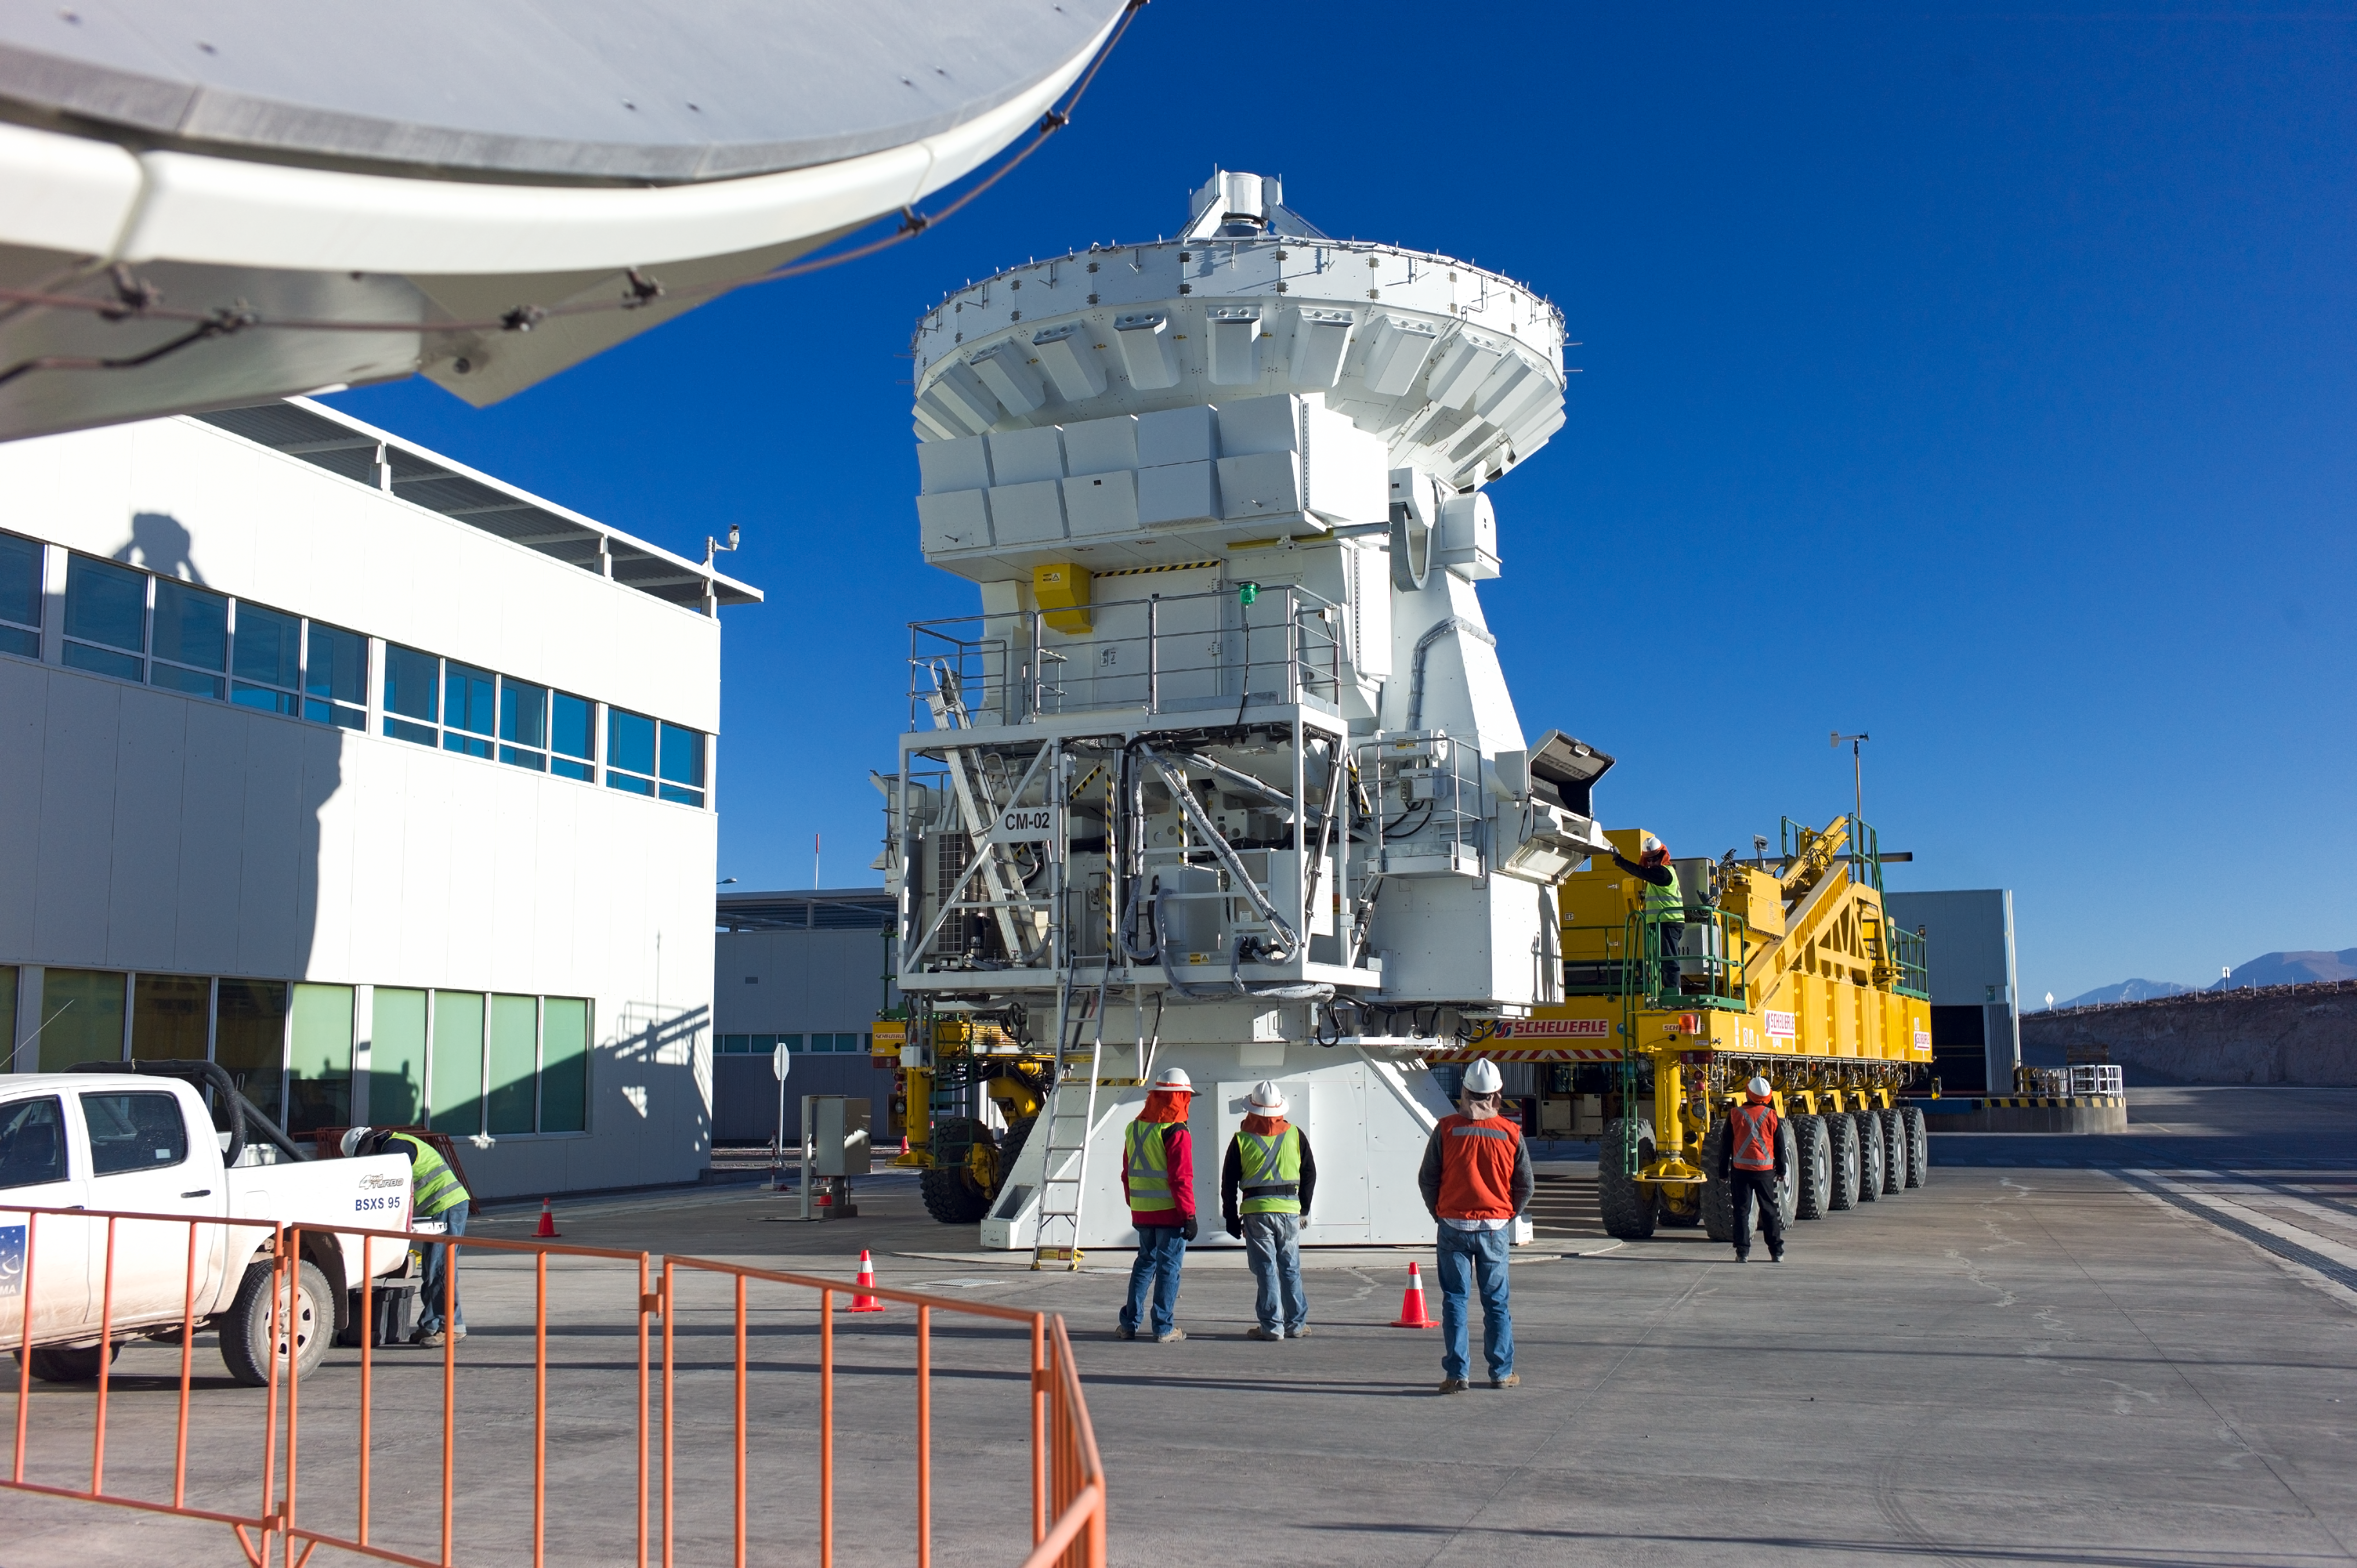

A 7-metre ALMA antenna on a transporter

A 7-metre-diameter ALMA antenna is being placed on a transporter in order to be moved to the Array Operations Site at 5000 metres altitude.

Credit: ESO